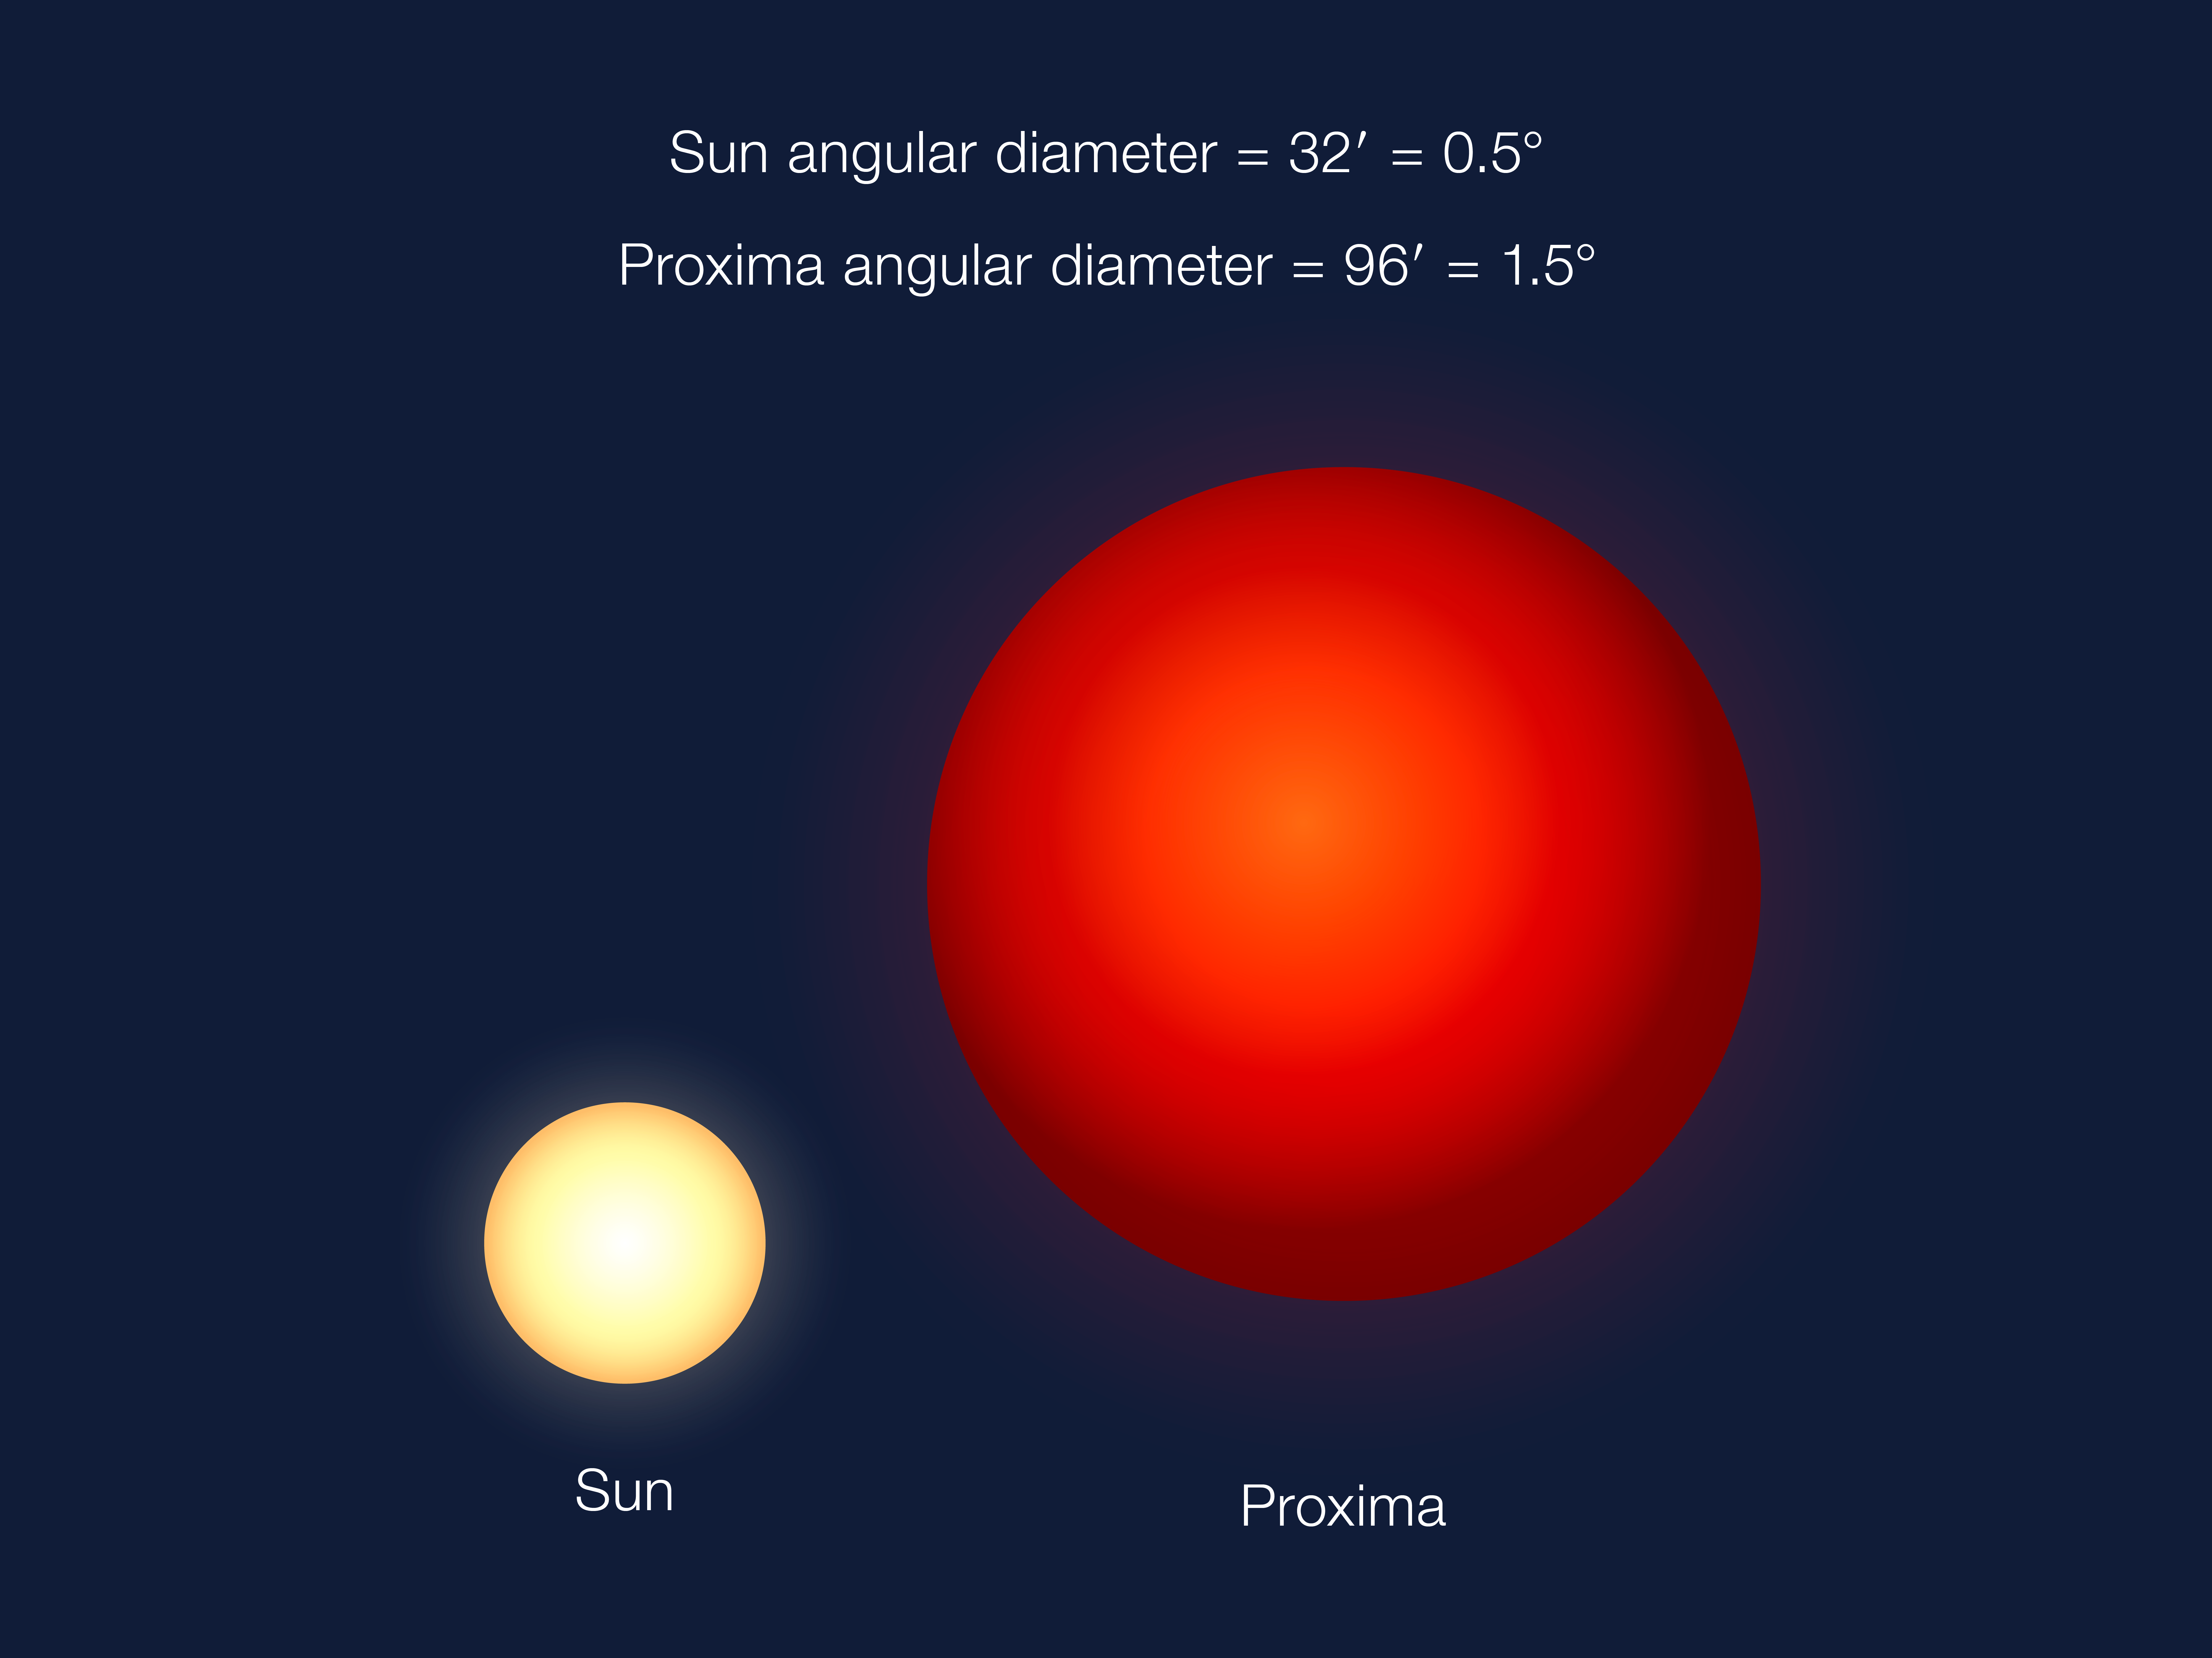

Angular apparent size comparison

An angular size comparison of how Proxima will appear in the sky seen from Proxima b, compared to how the Sun appears in our sky on Earth. Proxima is much smaller than the Sun, but Proxima b lies very close to its star.

Credit: ESO/G. Coleman